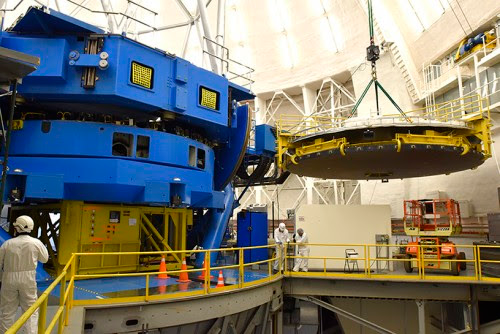

Preparation for mirror coating

The 8.1 meter primary mirror suspended on the 4th floor, before descending to the stripping/coating area on the first floor of the observatory building.

Credit: International Gemini Observatory/NOIRLab/NSF/AURA